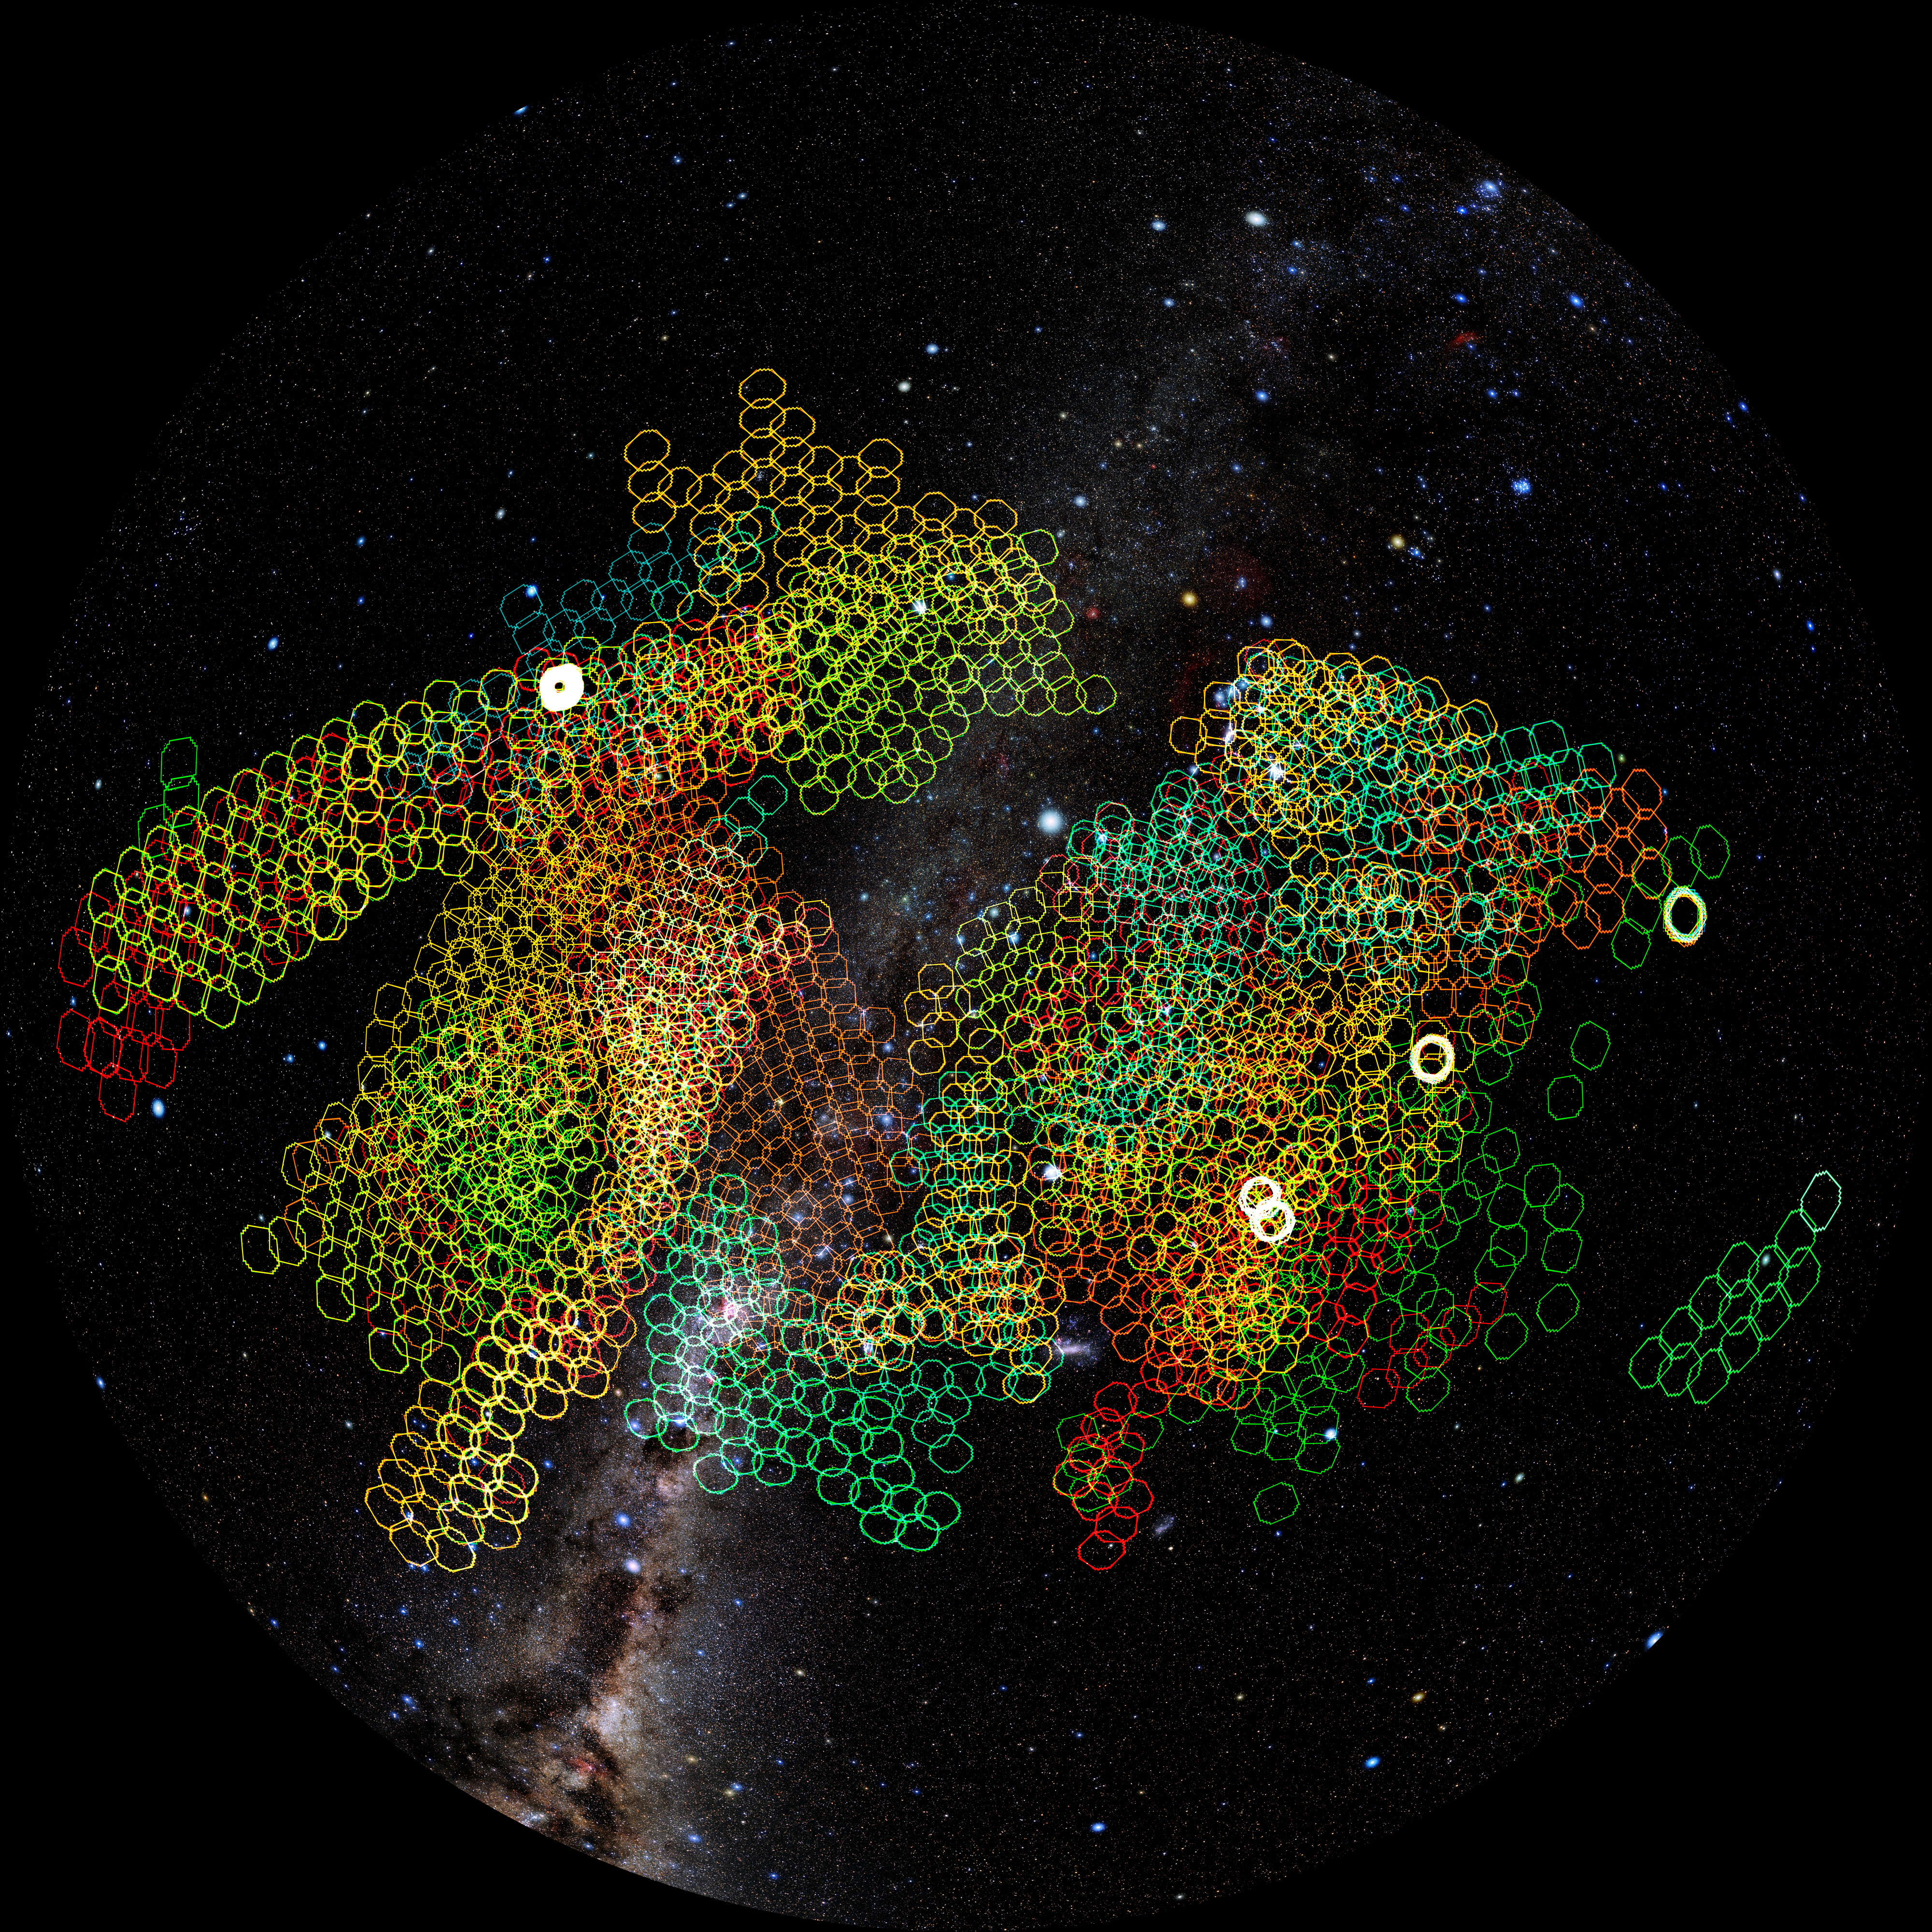

NSF–DOE Rubin’s LSST coverage

How much sky can Rubin observe in a single week? This map shows a representative week of Rubin Observatory observations for the Legacy Survey of Space and Time. The color of the tile represents the filter used for each exposure (u, g, r, i, z, and y), revealing how Rubin rapidly builds a multicolor map of the Universe.

Credit: NSF–DOE Vera C. Rubin Observatory/NOIRLab/SLAC/AURA